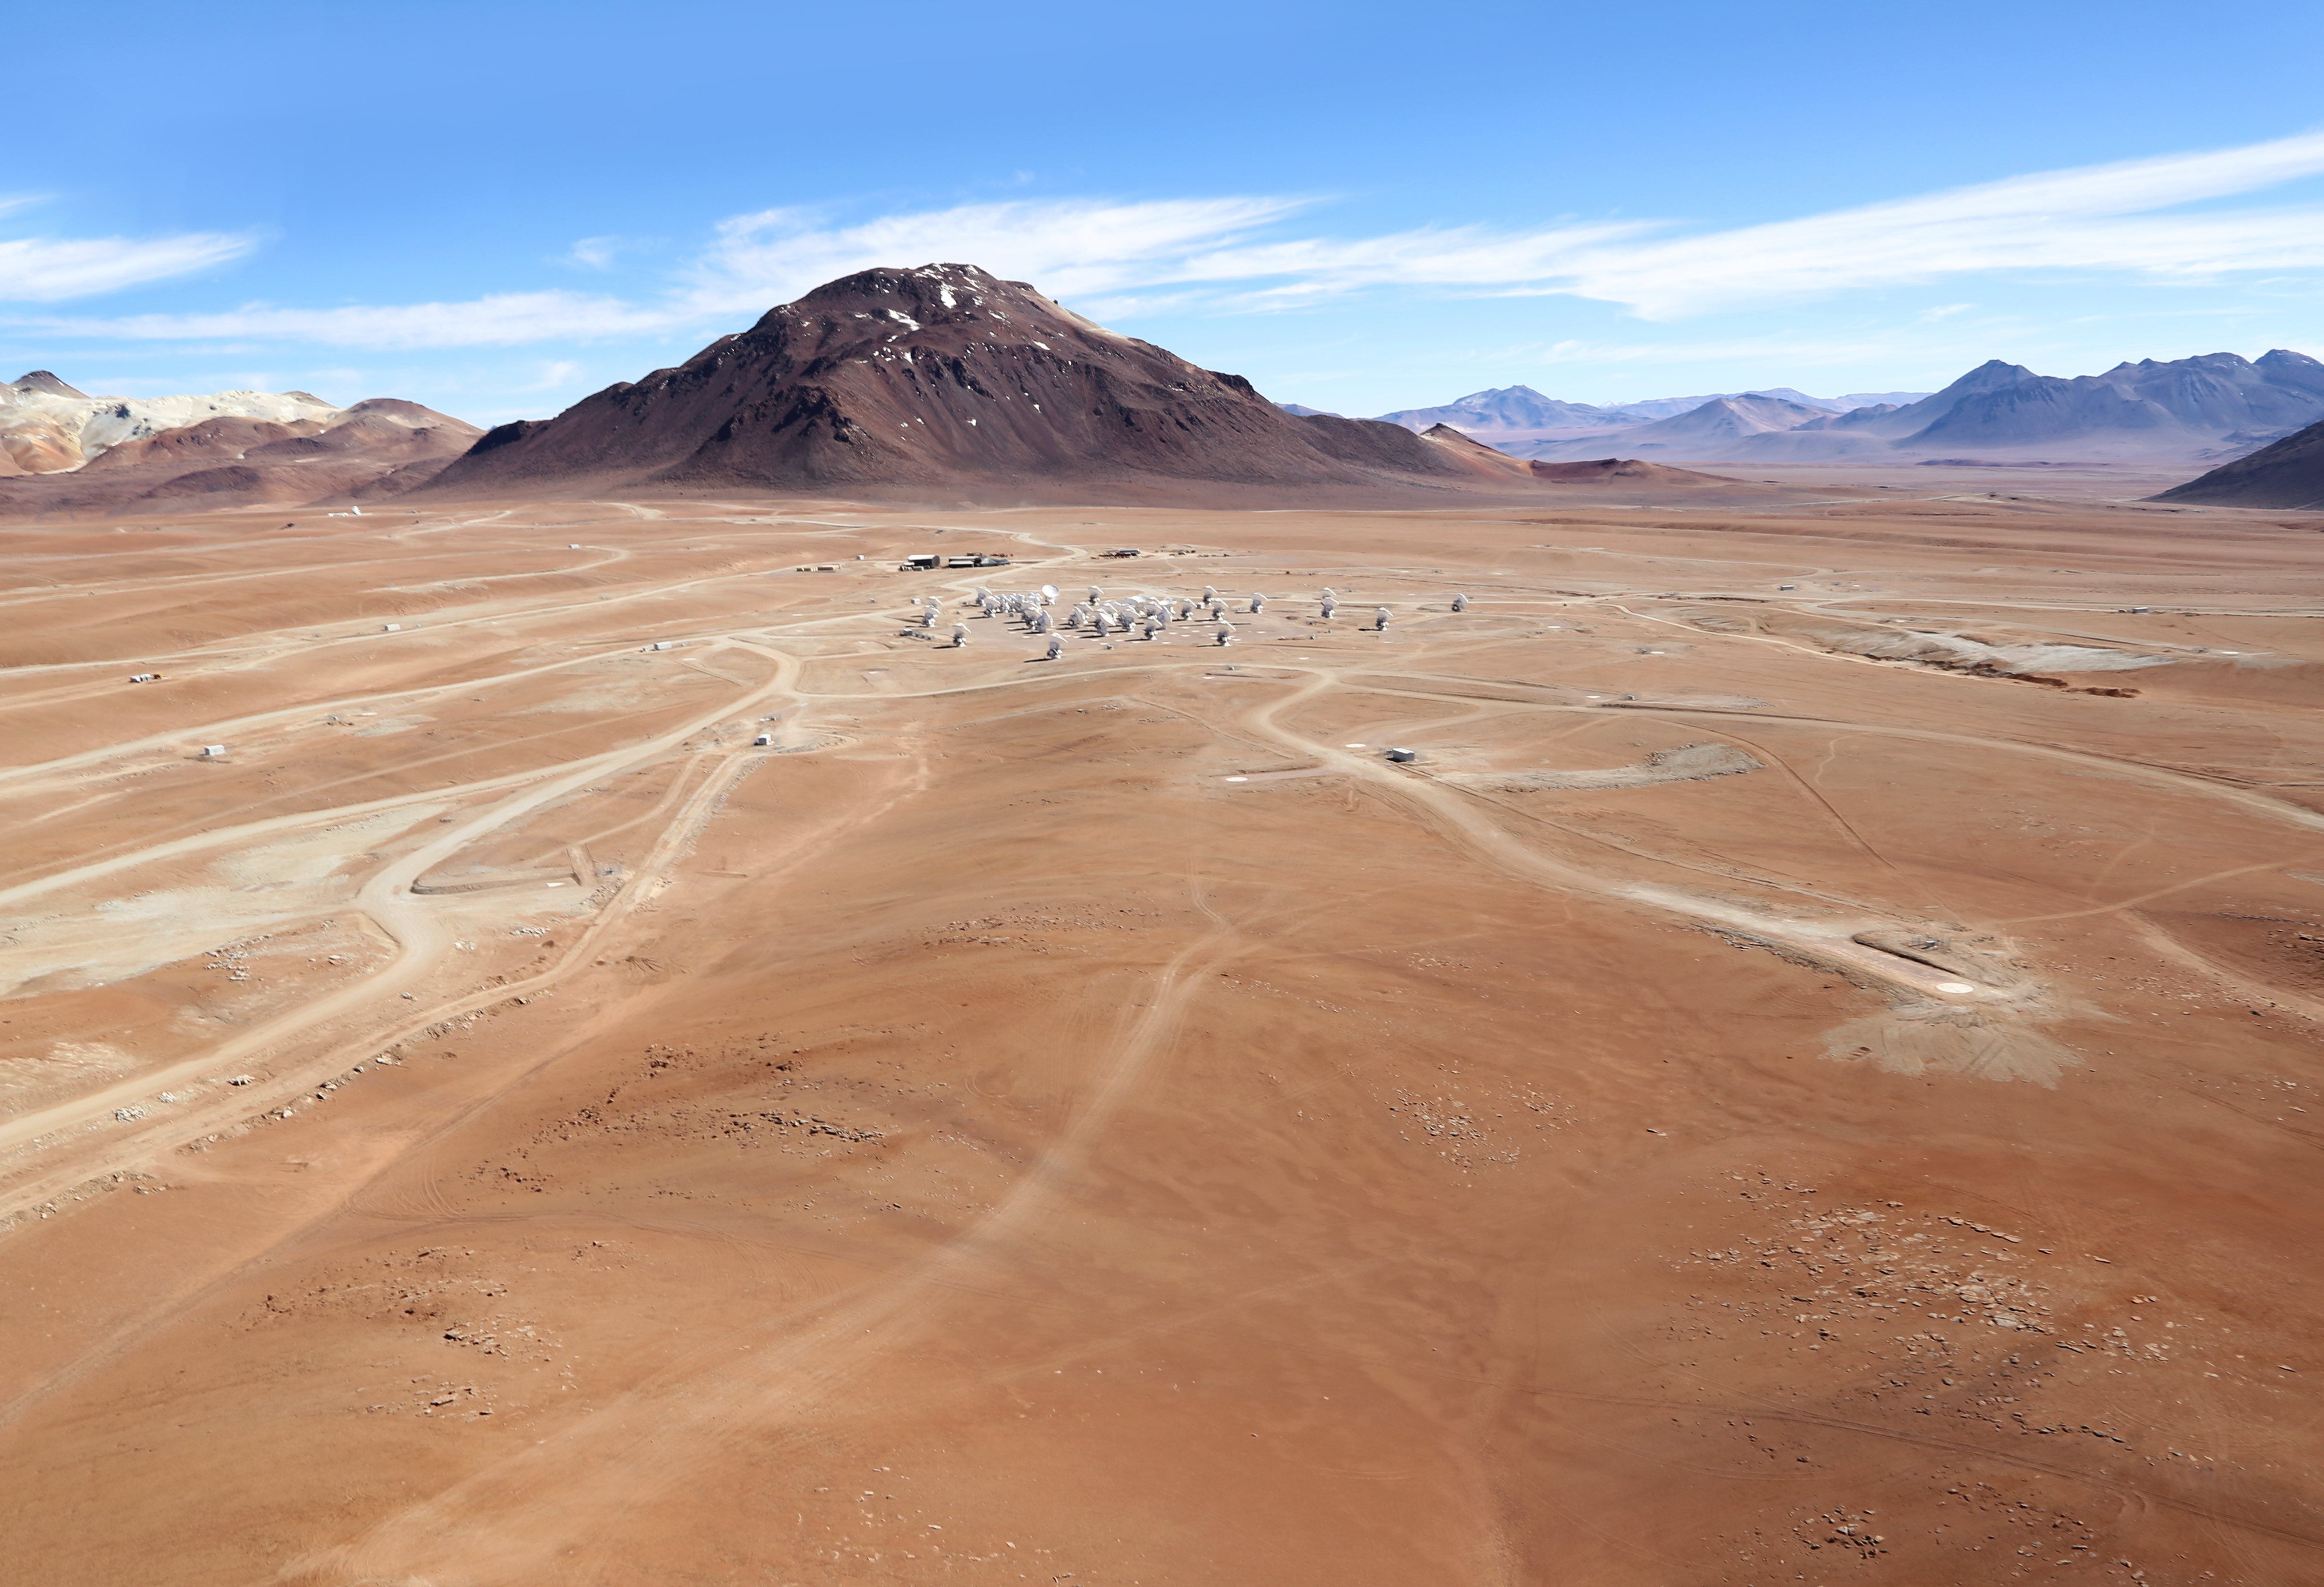

ALMA antennas seen from above

The beautiful image above shows the array of ALMA antennas on the Chajnantor Plateau, the large ones with a diameter of 12 metres, and the ALMA Compact Array (ACA), made up of 12 antennas with a diameter of 7 metres each. Further striking aerial images taken by Wings for Science of ESO observatories in Chile will be published at a later date on the ESO web pages.

Credit: Clem & Adri Bacri-Normier (wingsforscience.com)/ESO